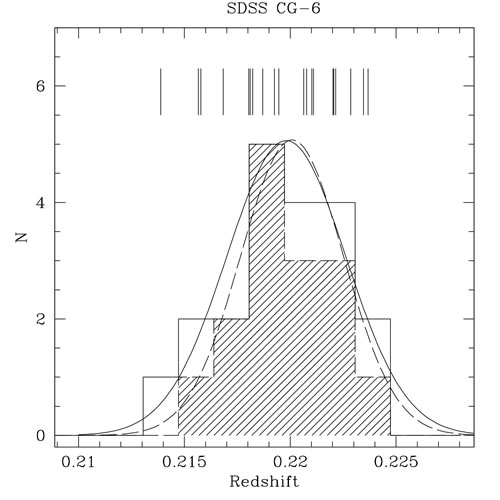

geminiann07019b

Histogram of the redshift distribution of 20 galaxies in the area of SDSS CG 6. The average redshift and the velocity dispersion for the whole sample (20 galaxies) is 0.21981 and 703 km/sec (solid line). The slashed histogram shows the velocity distribution for the 15 non-emission-line galaxies in the sample. For this subsample, the average redshift is =0.21837 and the velocity dispersion is 608 km/sec (dashed line).

Credit: International Gemini Observatory/NOIRLab/NSF/AURA